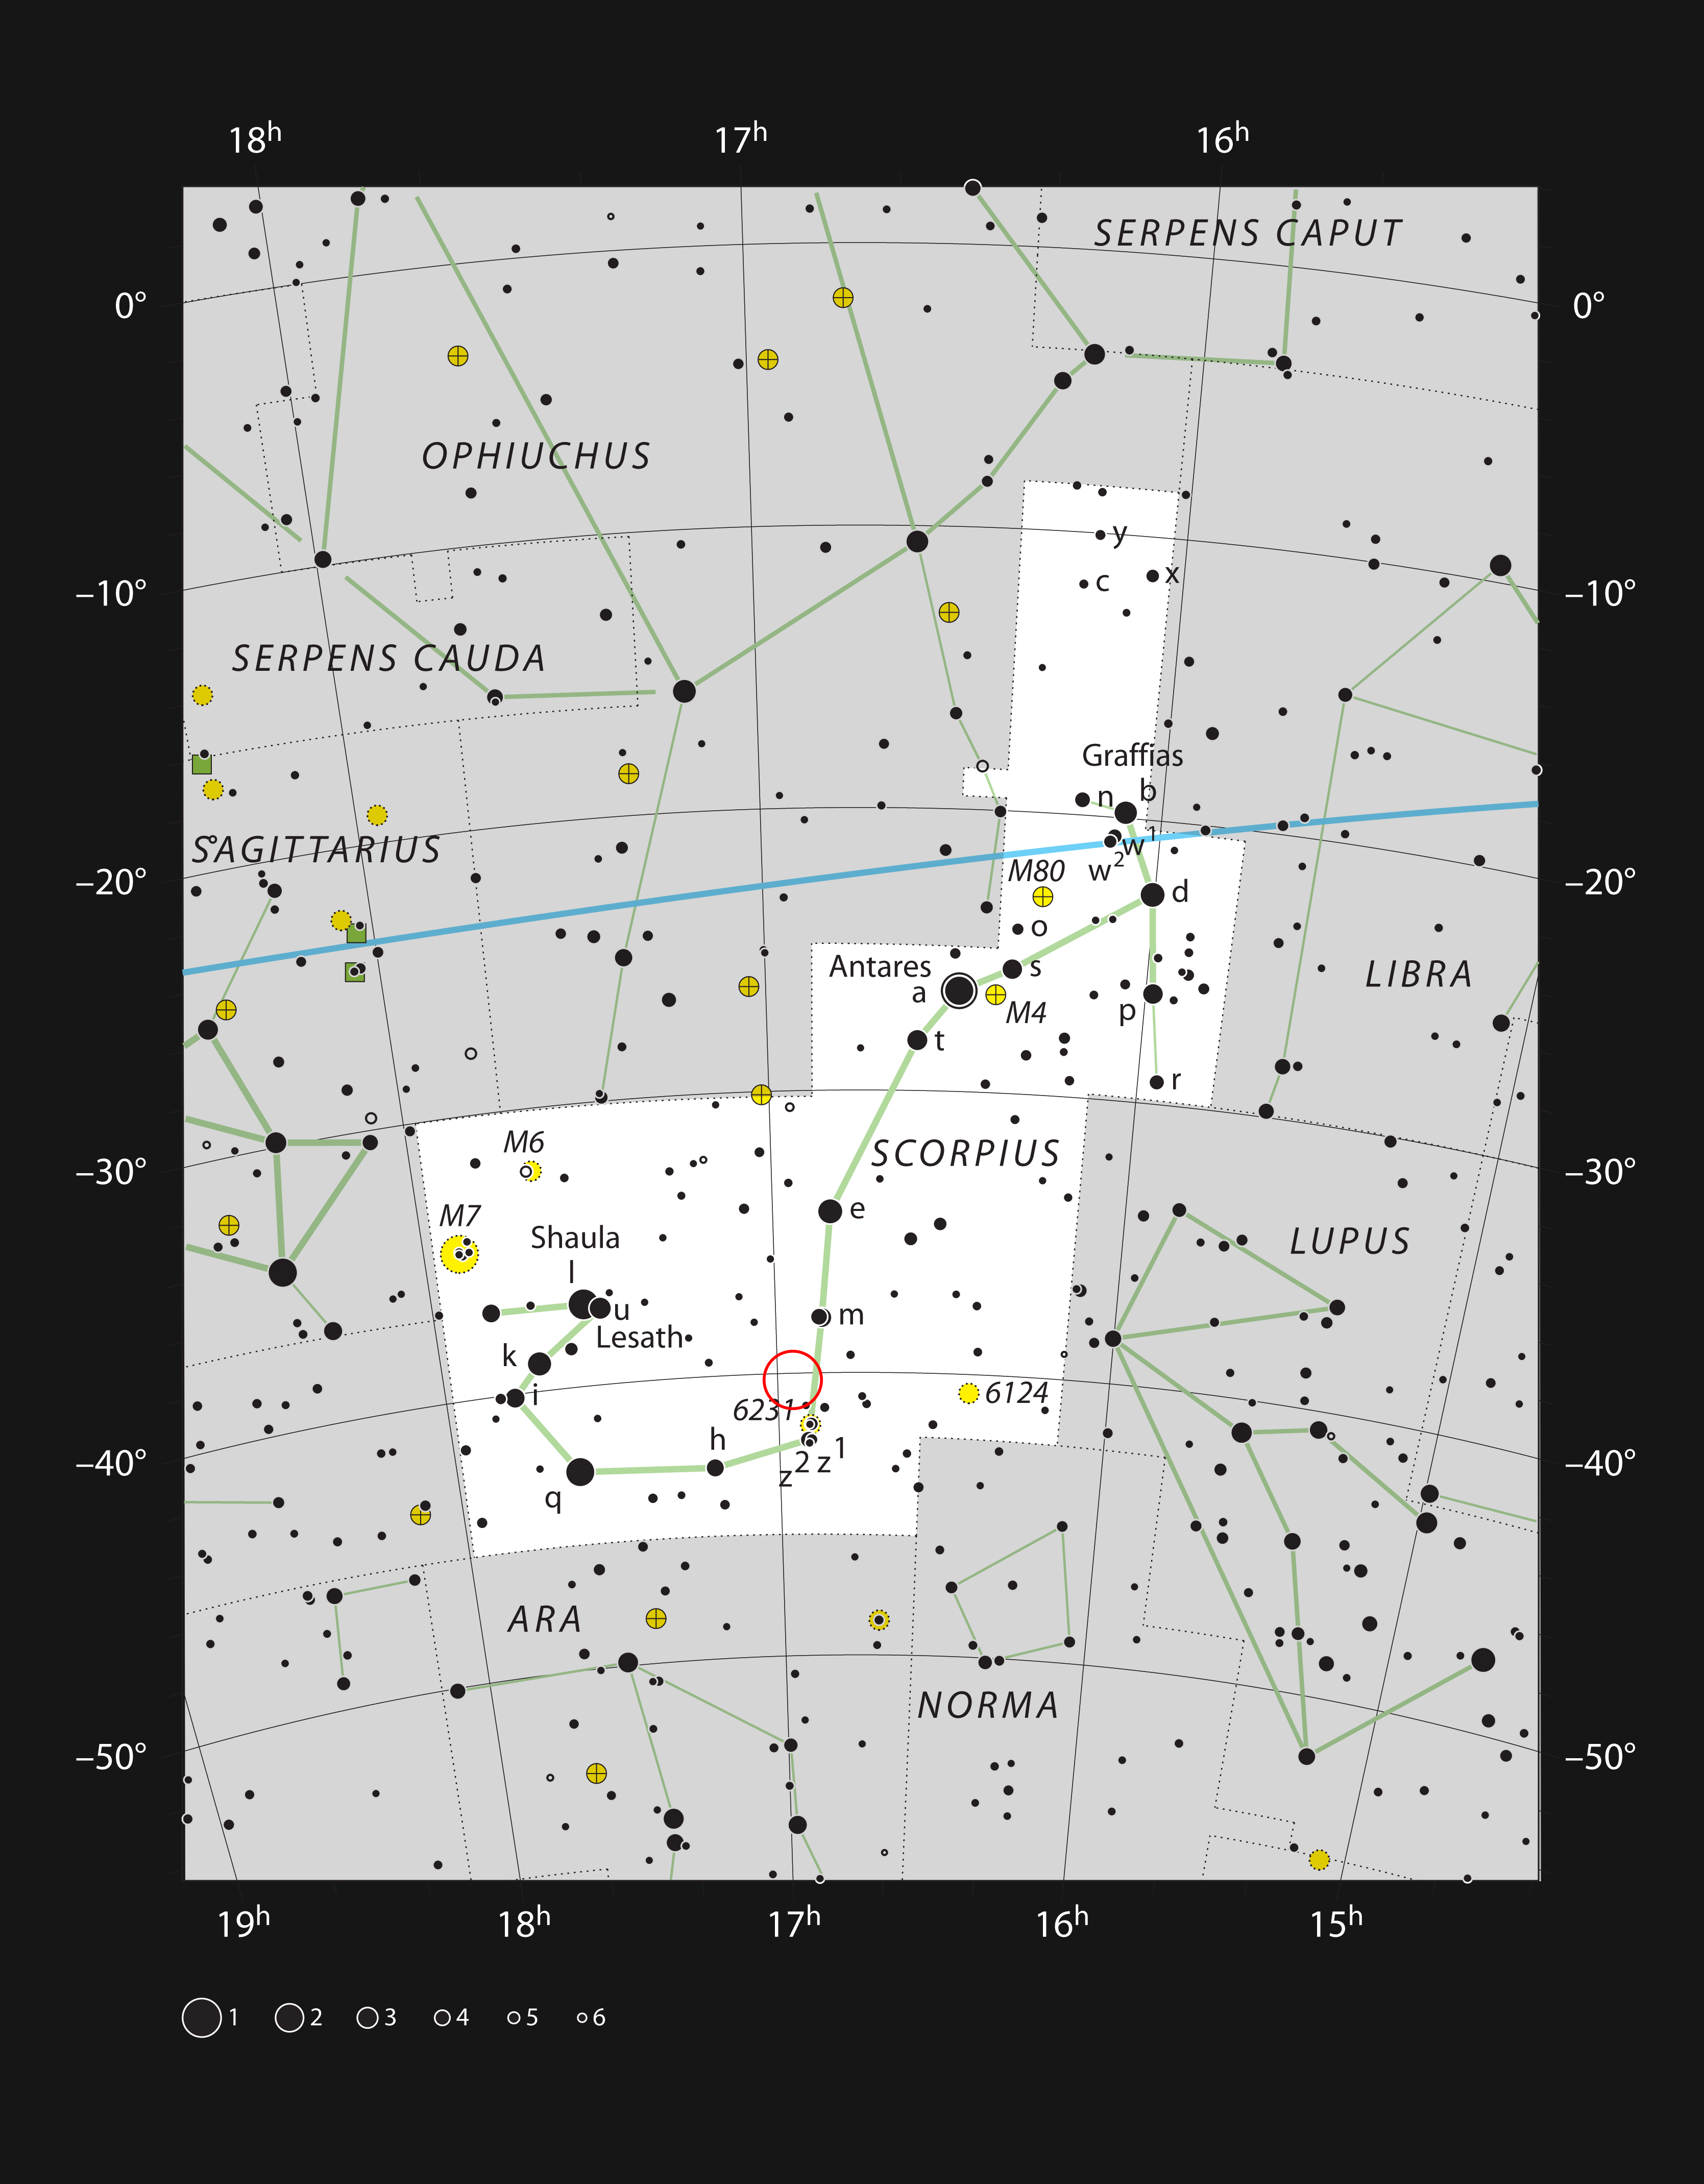

The Prawn Nebula IC 4628 in the constellation of Scorpius

This chart shows the prominent constellation of Scorpius (The Scorpion). Most of the stars that can be seen in a dark sky with the unaided eye are marked. The location of the star formation region called the Prawn Nebula (IC 4628) is indicated with a red circle. This cloud appears large but is very faint and cannot be seen visually with a small telescope.

Credit: ESO, IAU and Sky and Telescope